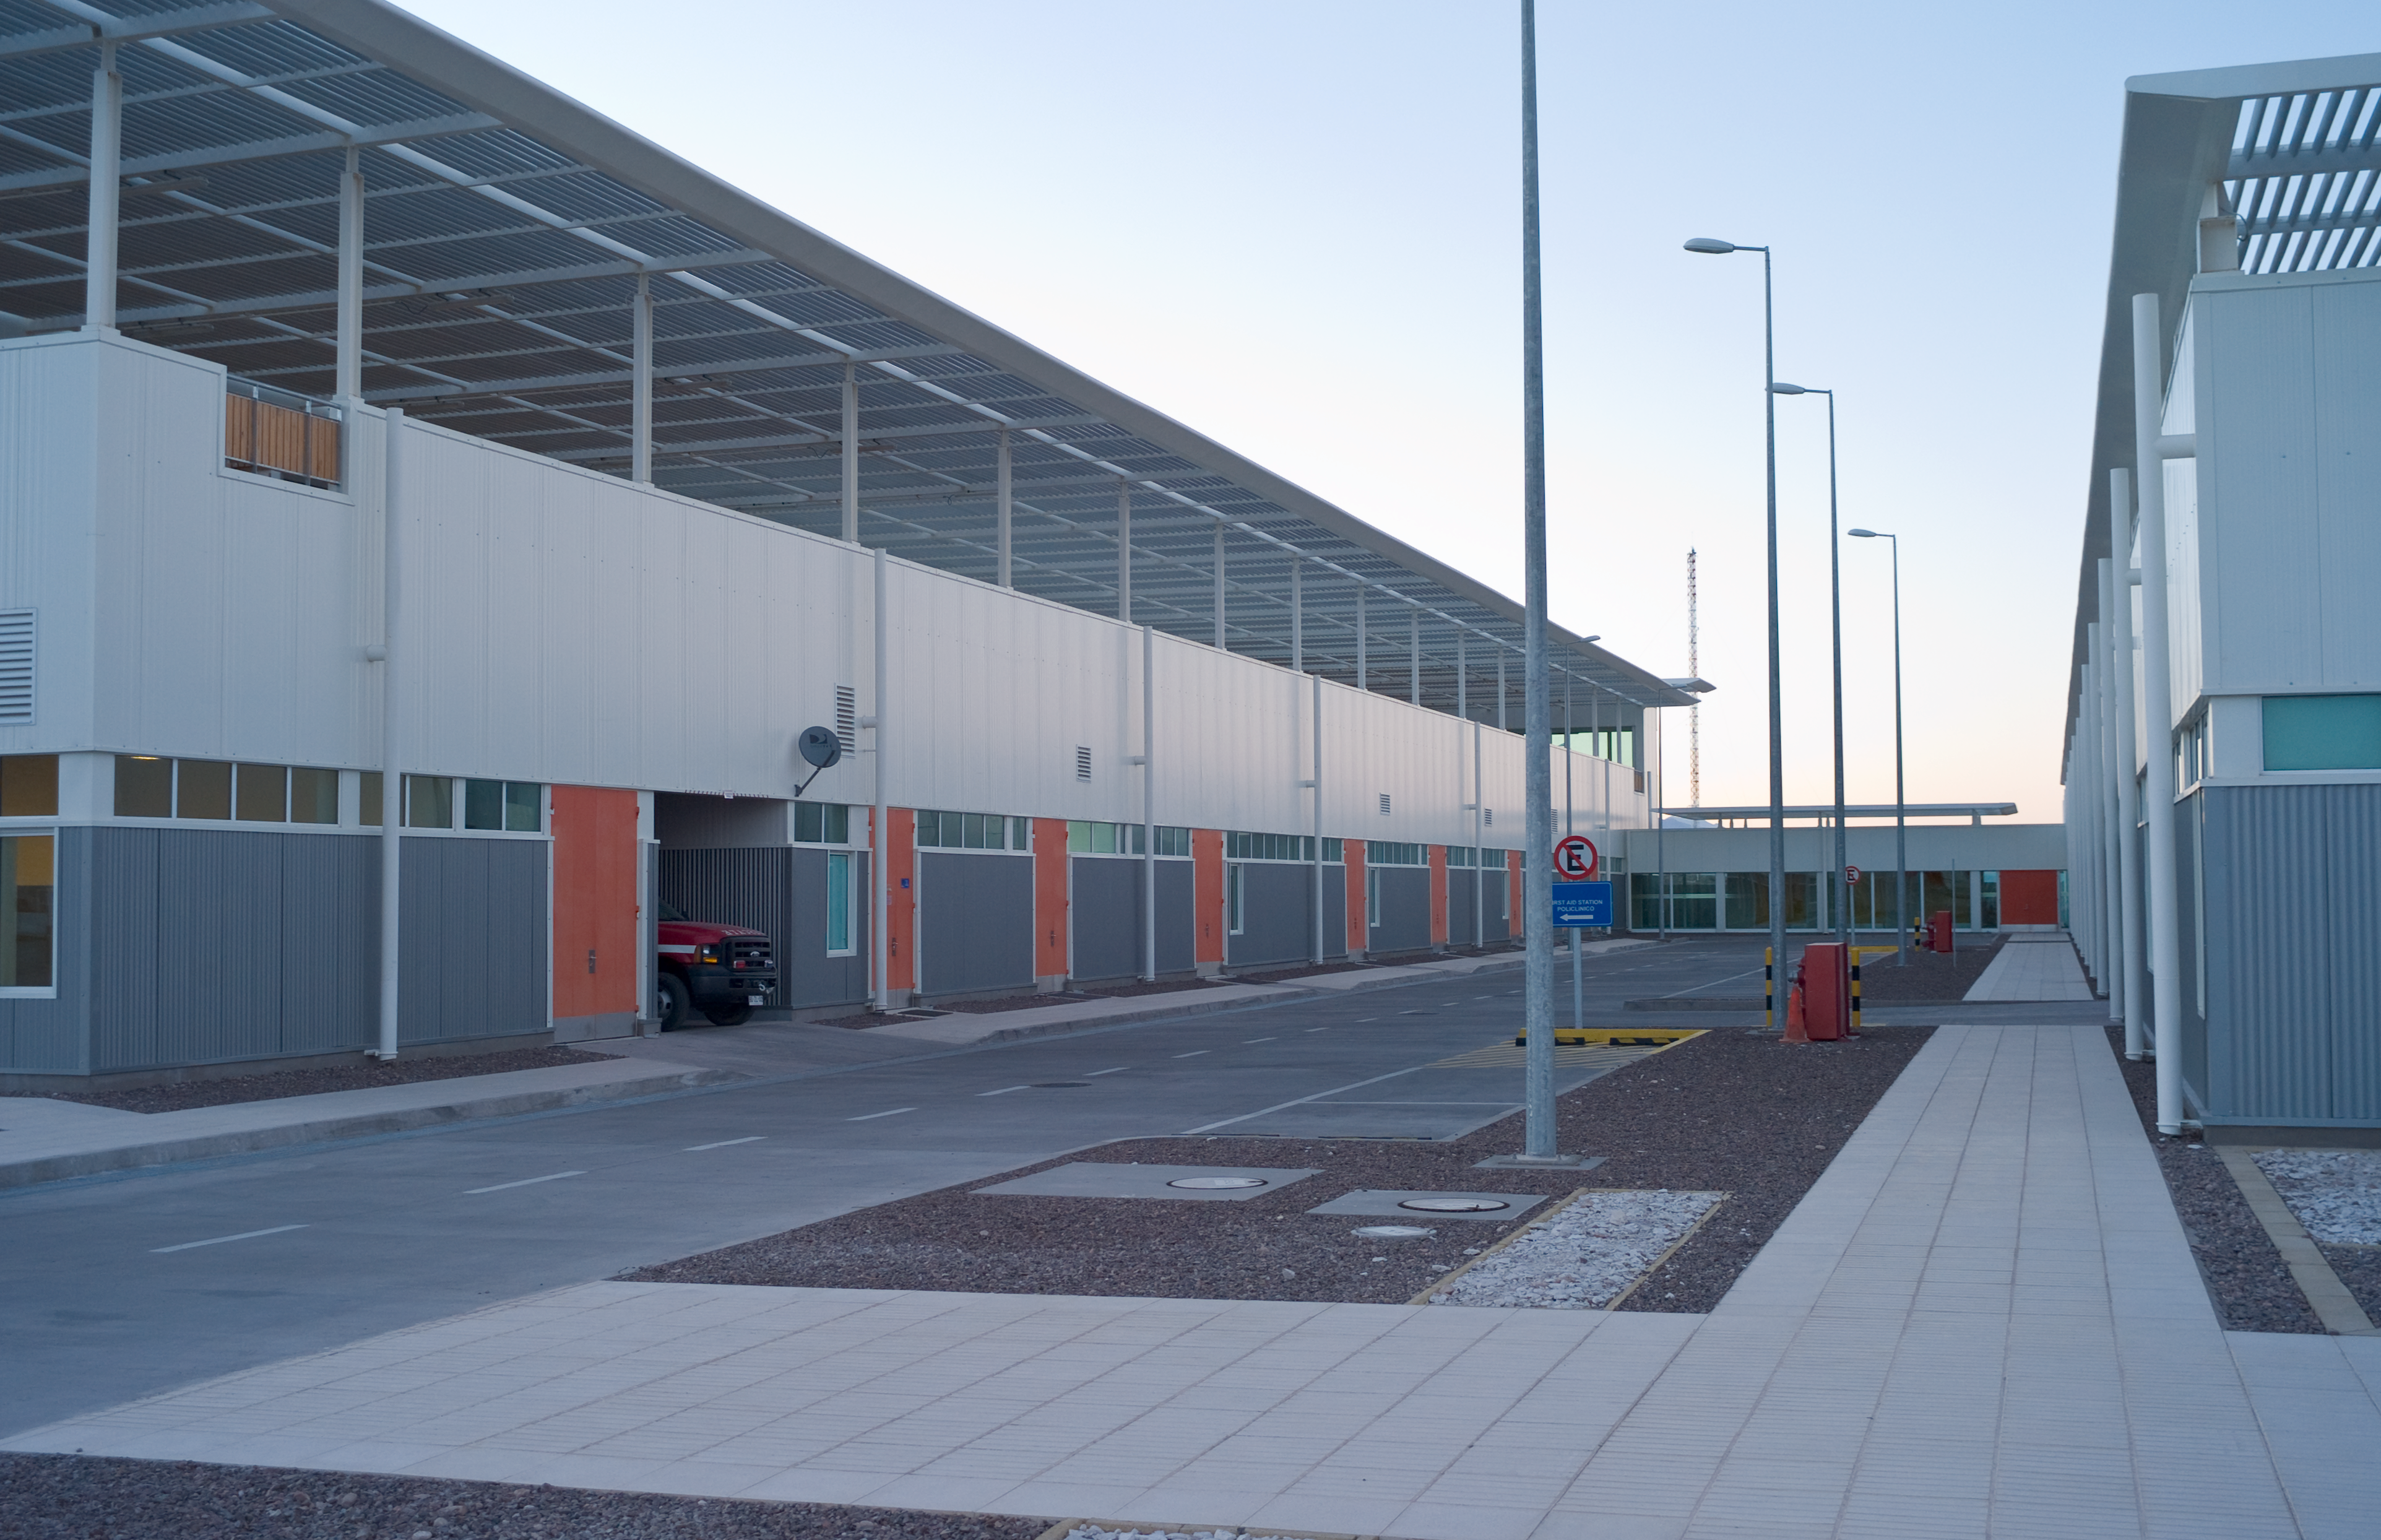

OSF buildings

A view of two of the OSF buildings. Image taken in March 2009.

Credit: ALMA (ESO/NAOJ/NRAO)